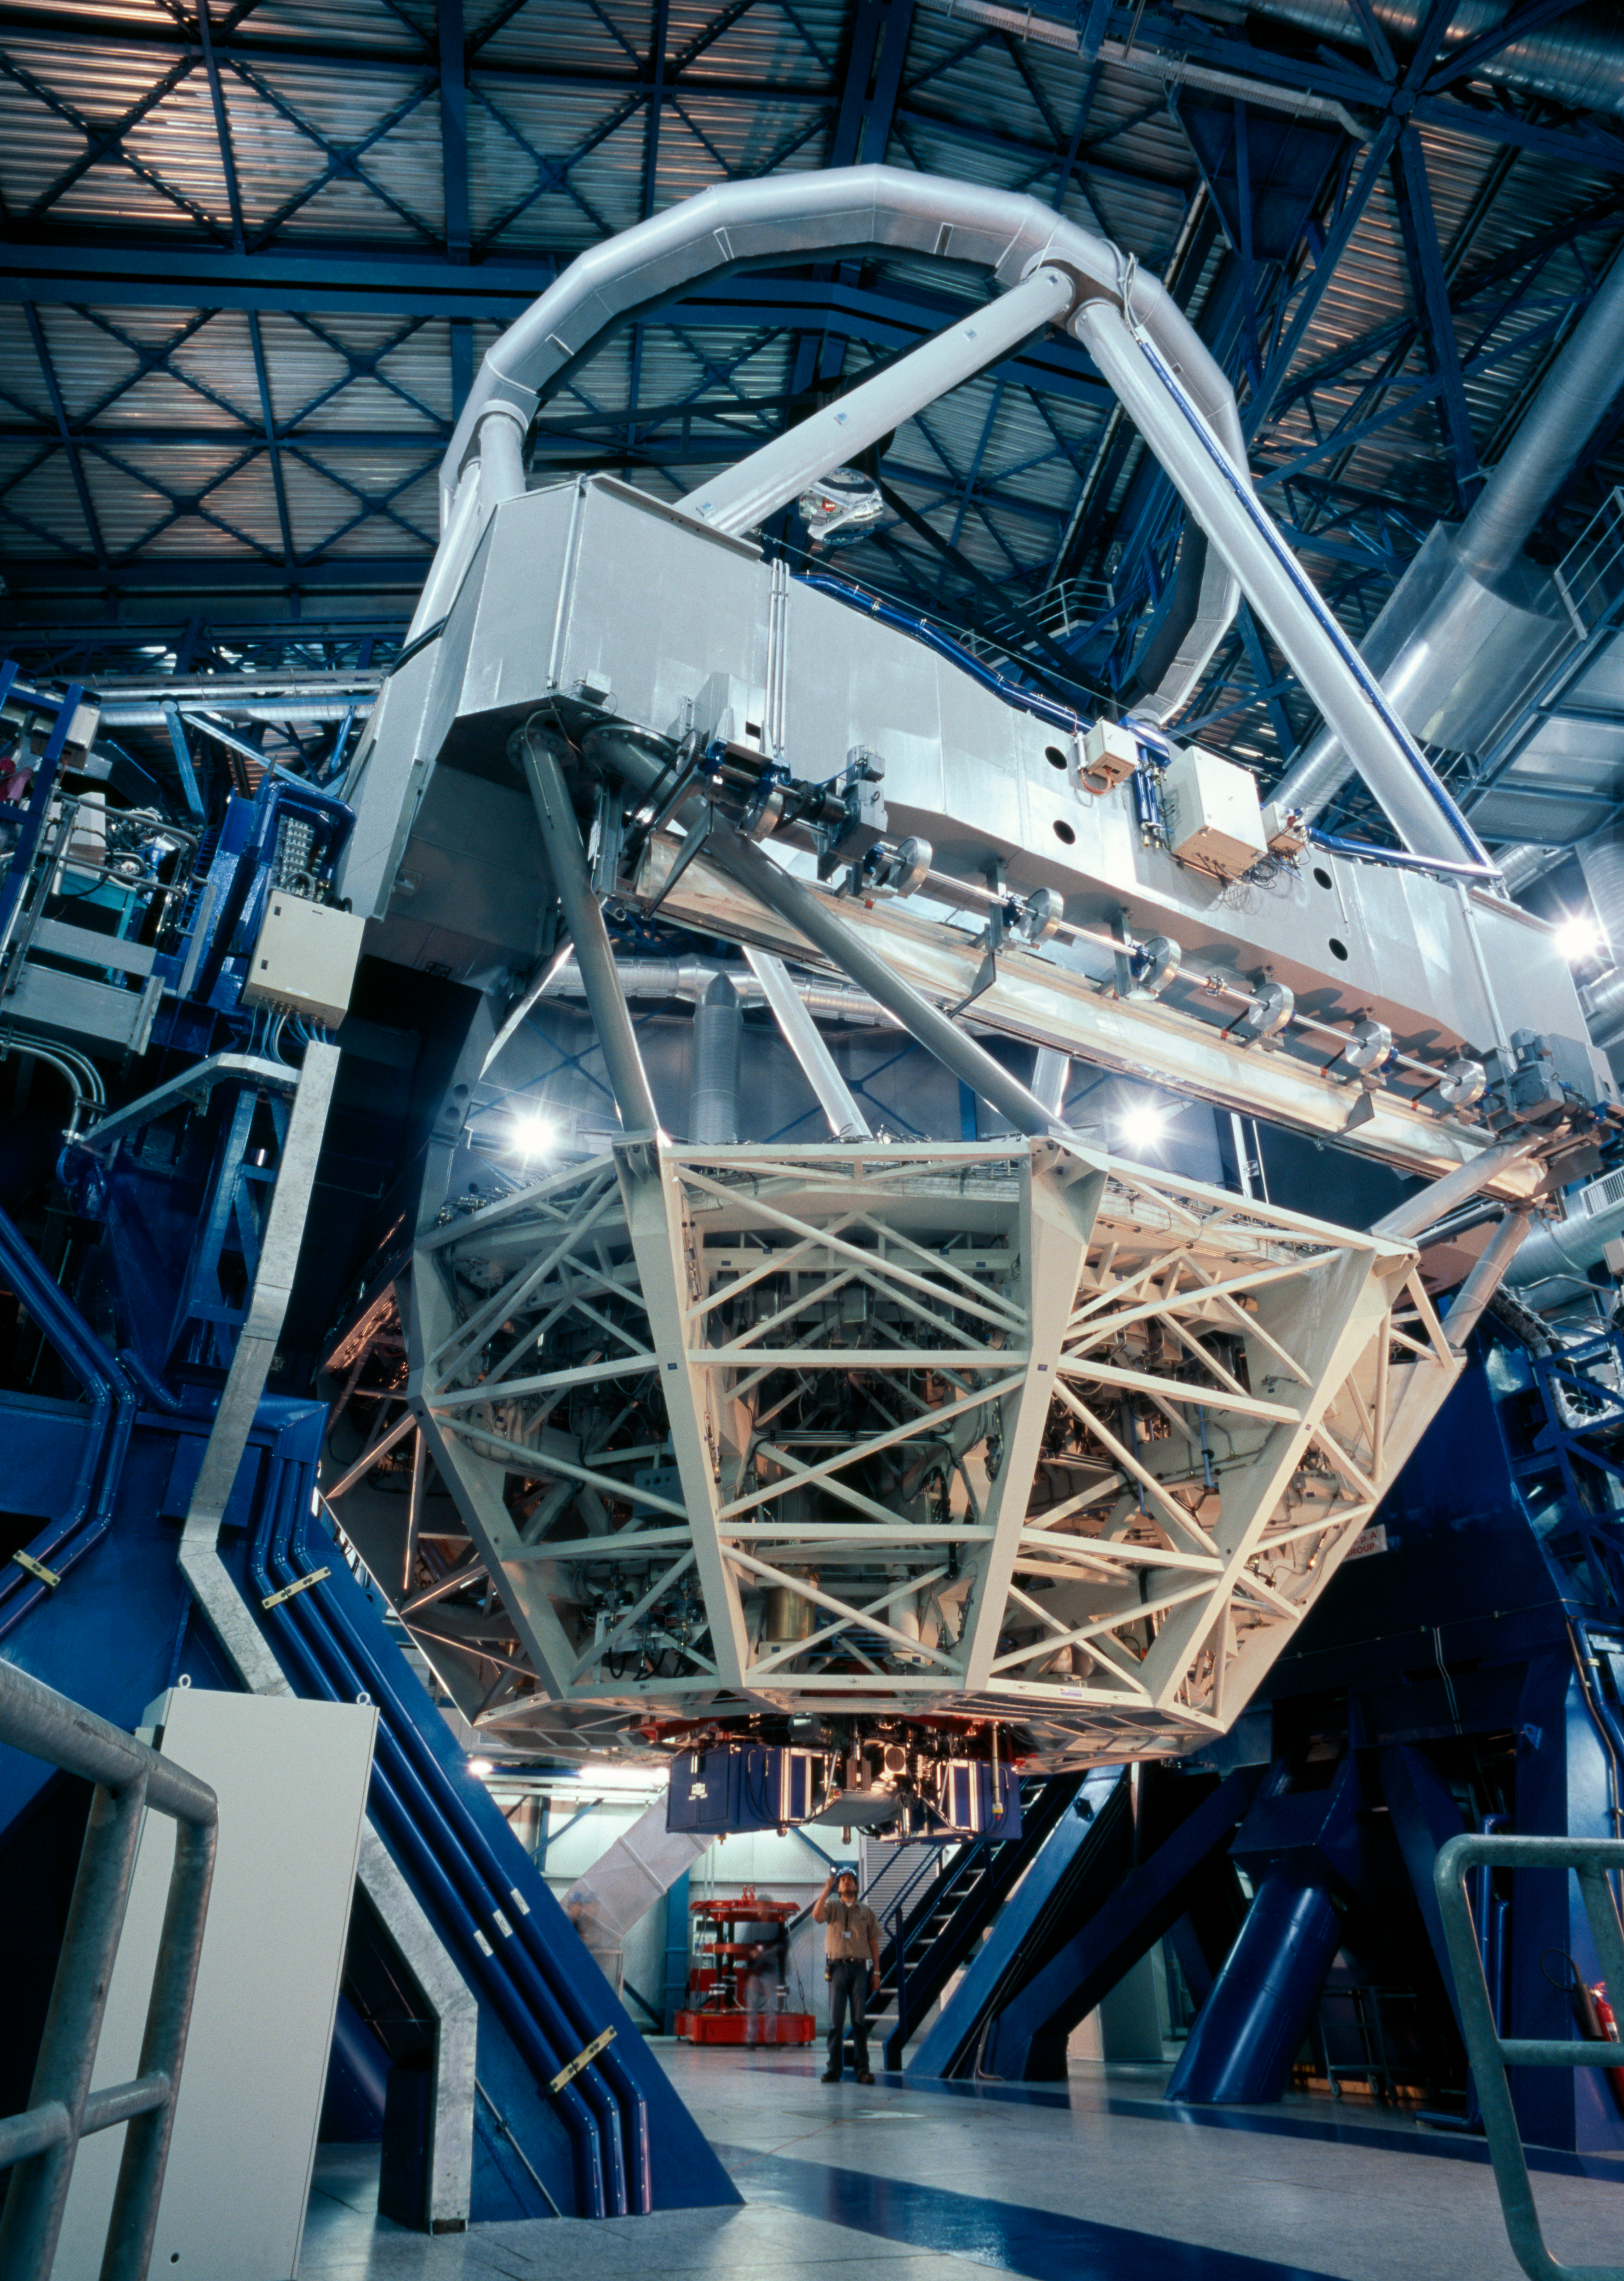

UT3-MELIPAL

Every day, before the observations start, each telescope undergoes a complete start up during which each of its function is checked, like a plane before take off. Here, Melipal, the third Unit Telescope, is getting ready for the night.

Credit: ESO